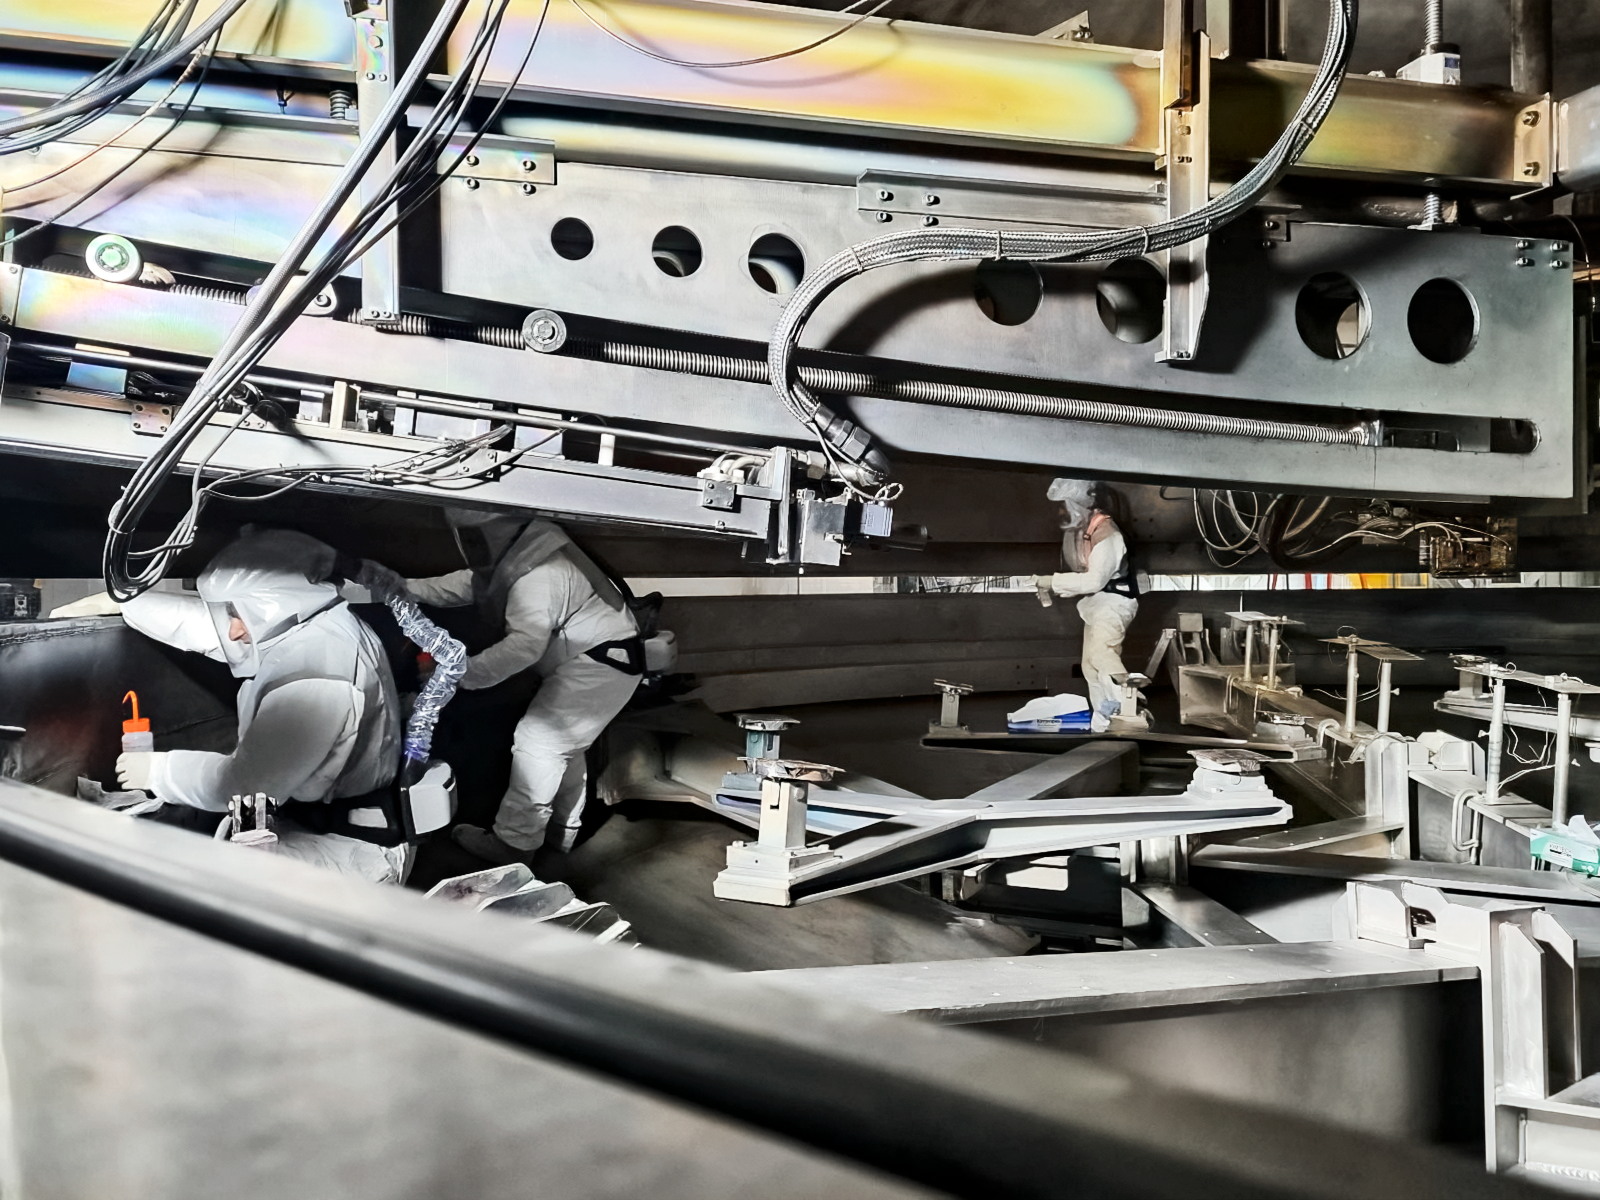

Cleaning the Mirror Coating Chamber for the Gemini South Observatory.

Gemini South coating chamber cleaning process. This process is fundamental before coating tests to avoid contamination that may affect the vacuum quality. Note the positive pressure respirator apparatus worn by the team, these devices help them to clean the chamber with acetone.

Credit: International Gemini Observatory/NOIRLab/NSF/AURA